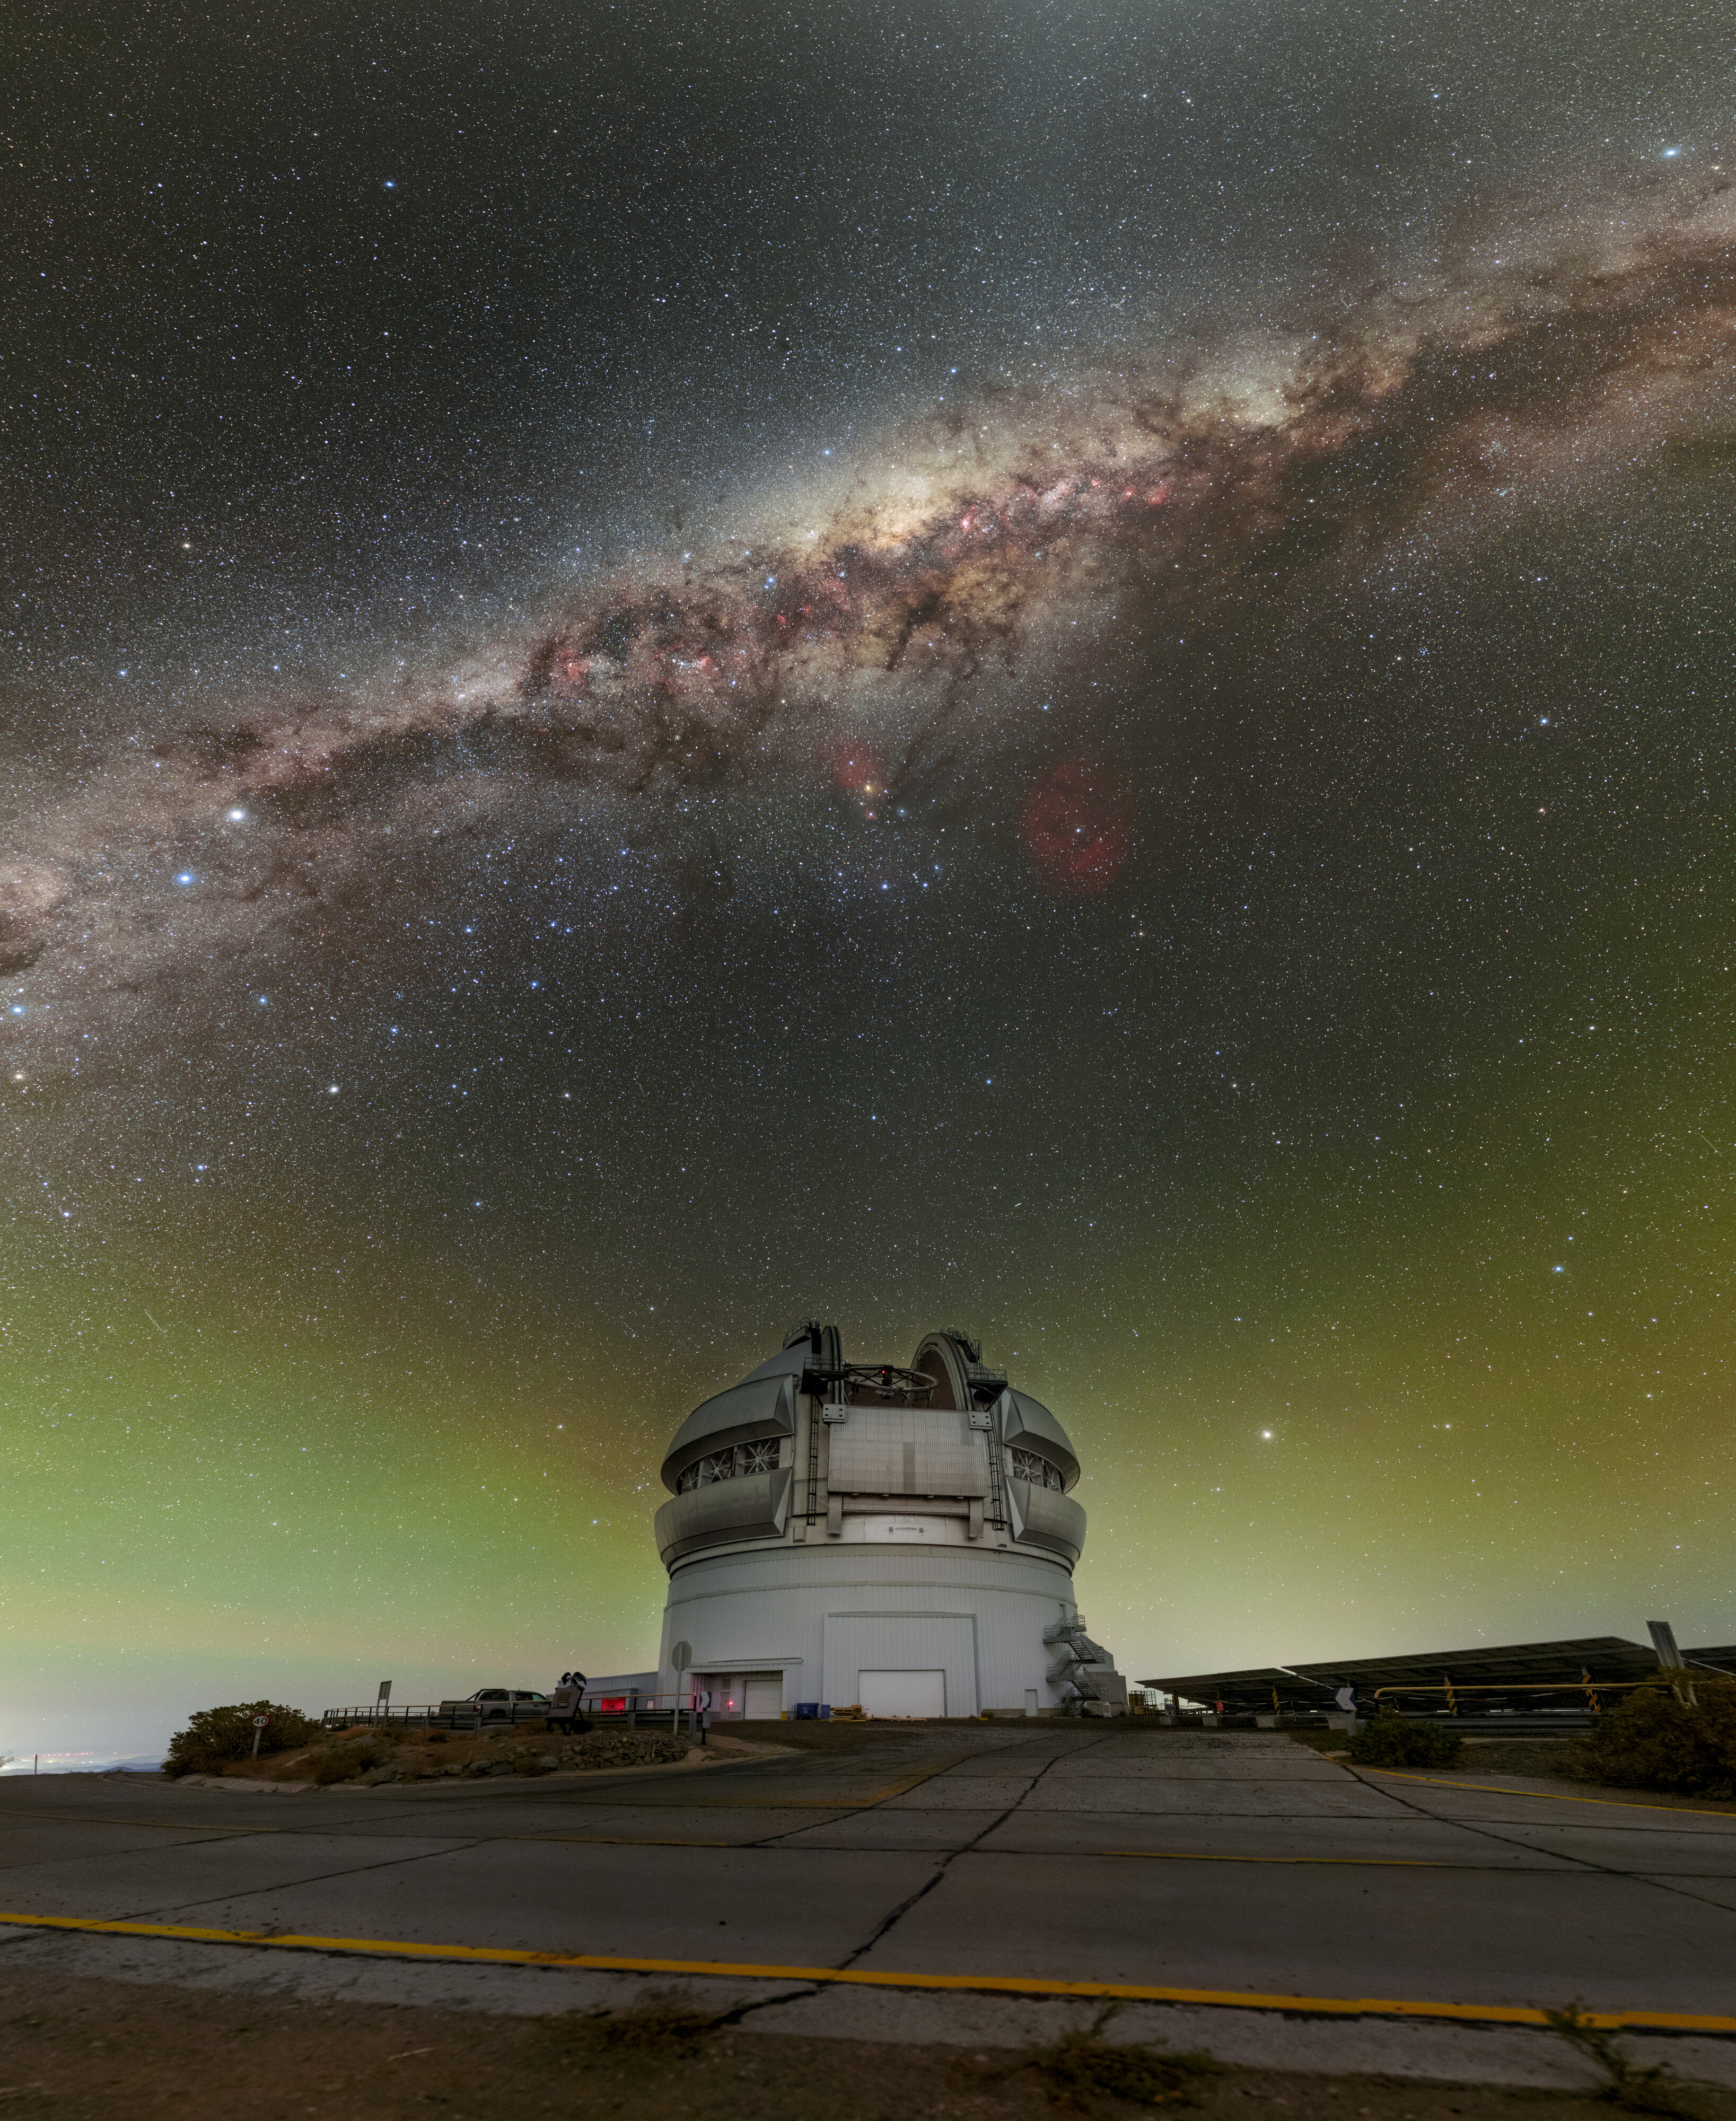

Grandeur Around Gemini South

Gemini South, one half of the International Gemini Observatory which is supported in part by the U.S. National Science Foundation and operated by NSF NOIRLab, sits high atop Cerro Pachón in Chile, surrounded by gems of the southern night sky. One of these gems, the center of our Milky Way, is also the center of this image. The heart of our galaxy, densely packed with stars, is home to a supermassive black hole, known as Sagittarius A*, surrounded by the colossal clouds of cosmic dust of the Great Rift. While difficult to see in this image, these dark clouds house many interesting and beautiful deep-sky objects, like Ptolemy’s Cluster (Messier 7) and the Cat’s Paw Nebula (NGC 6334). Below the densest part of the Milky Way in this image is the constellation Scorpius (the Scorpion), which is best seen from southern latitudes. Its three-pronged ‘head’ and ‘claws’ stretch out from the ‘heart of the scorpion’, the bright red supergiant star Antares. To the right of Scorpius is the large deep red emission nebula Sh2-27, surrounding the star Zeta Ophiuchi. With all these dazzling objects, the southern sky is a favorite for astronomers and astrophotographers alike.

This photo was taken as part of the NOIRLab 2022 Photo Expedition to all the NOIRLab sites. Petr Horálek, the photographer, is a NOIRLab Audiovisual Ambassador. Fulldome and 360 panorama versions of this photo are available.

Credit: International Gemini Observatory/NOIRLab/NSF/AURA/P. Horálek (Institute of Physics in Opava)